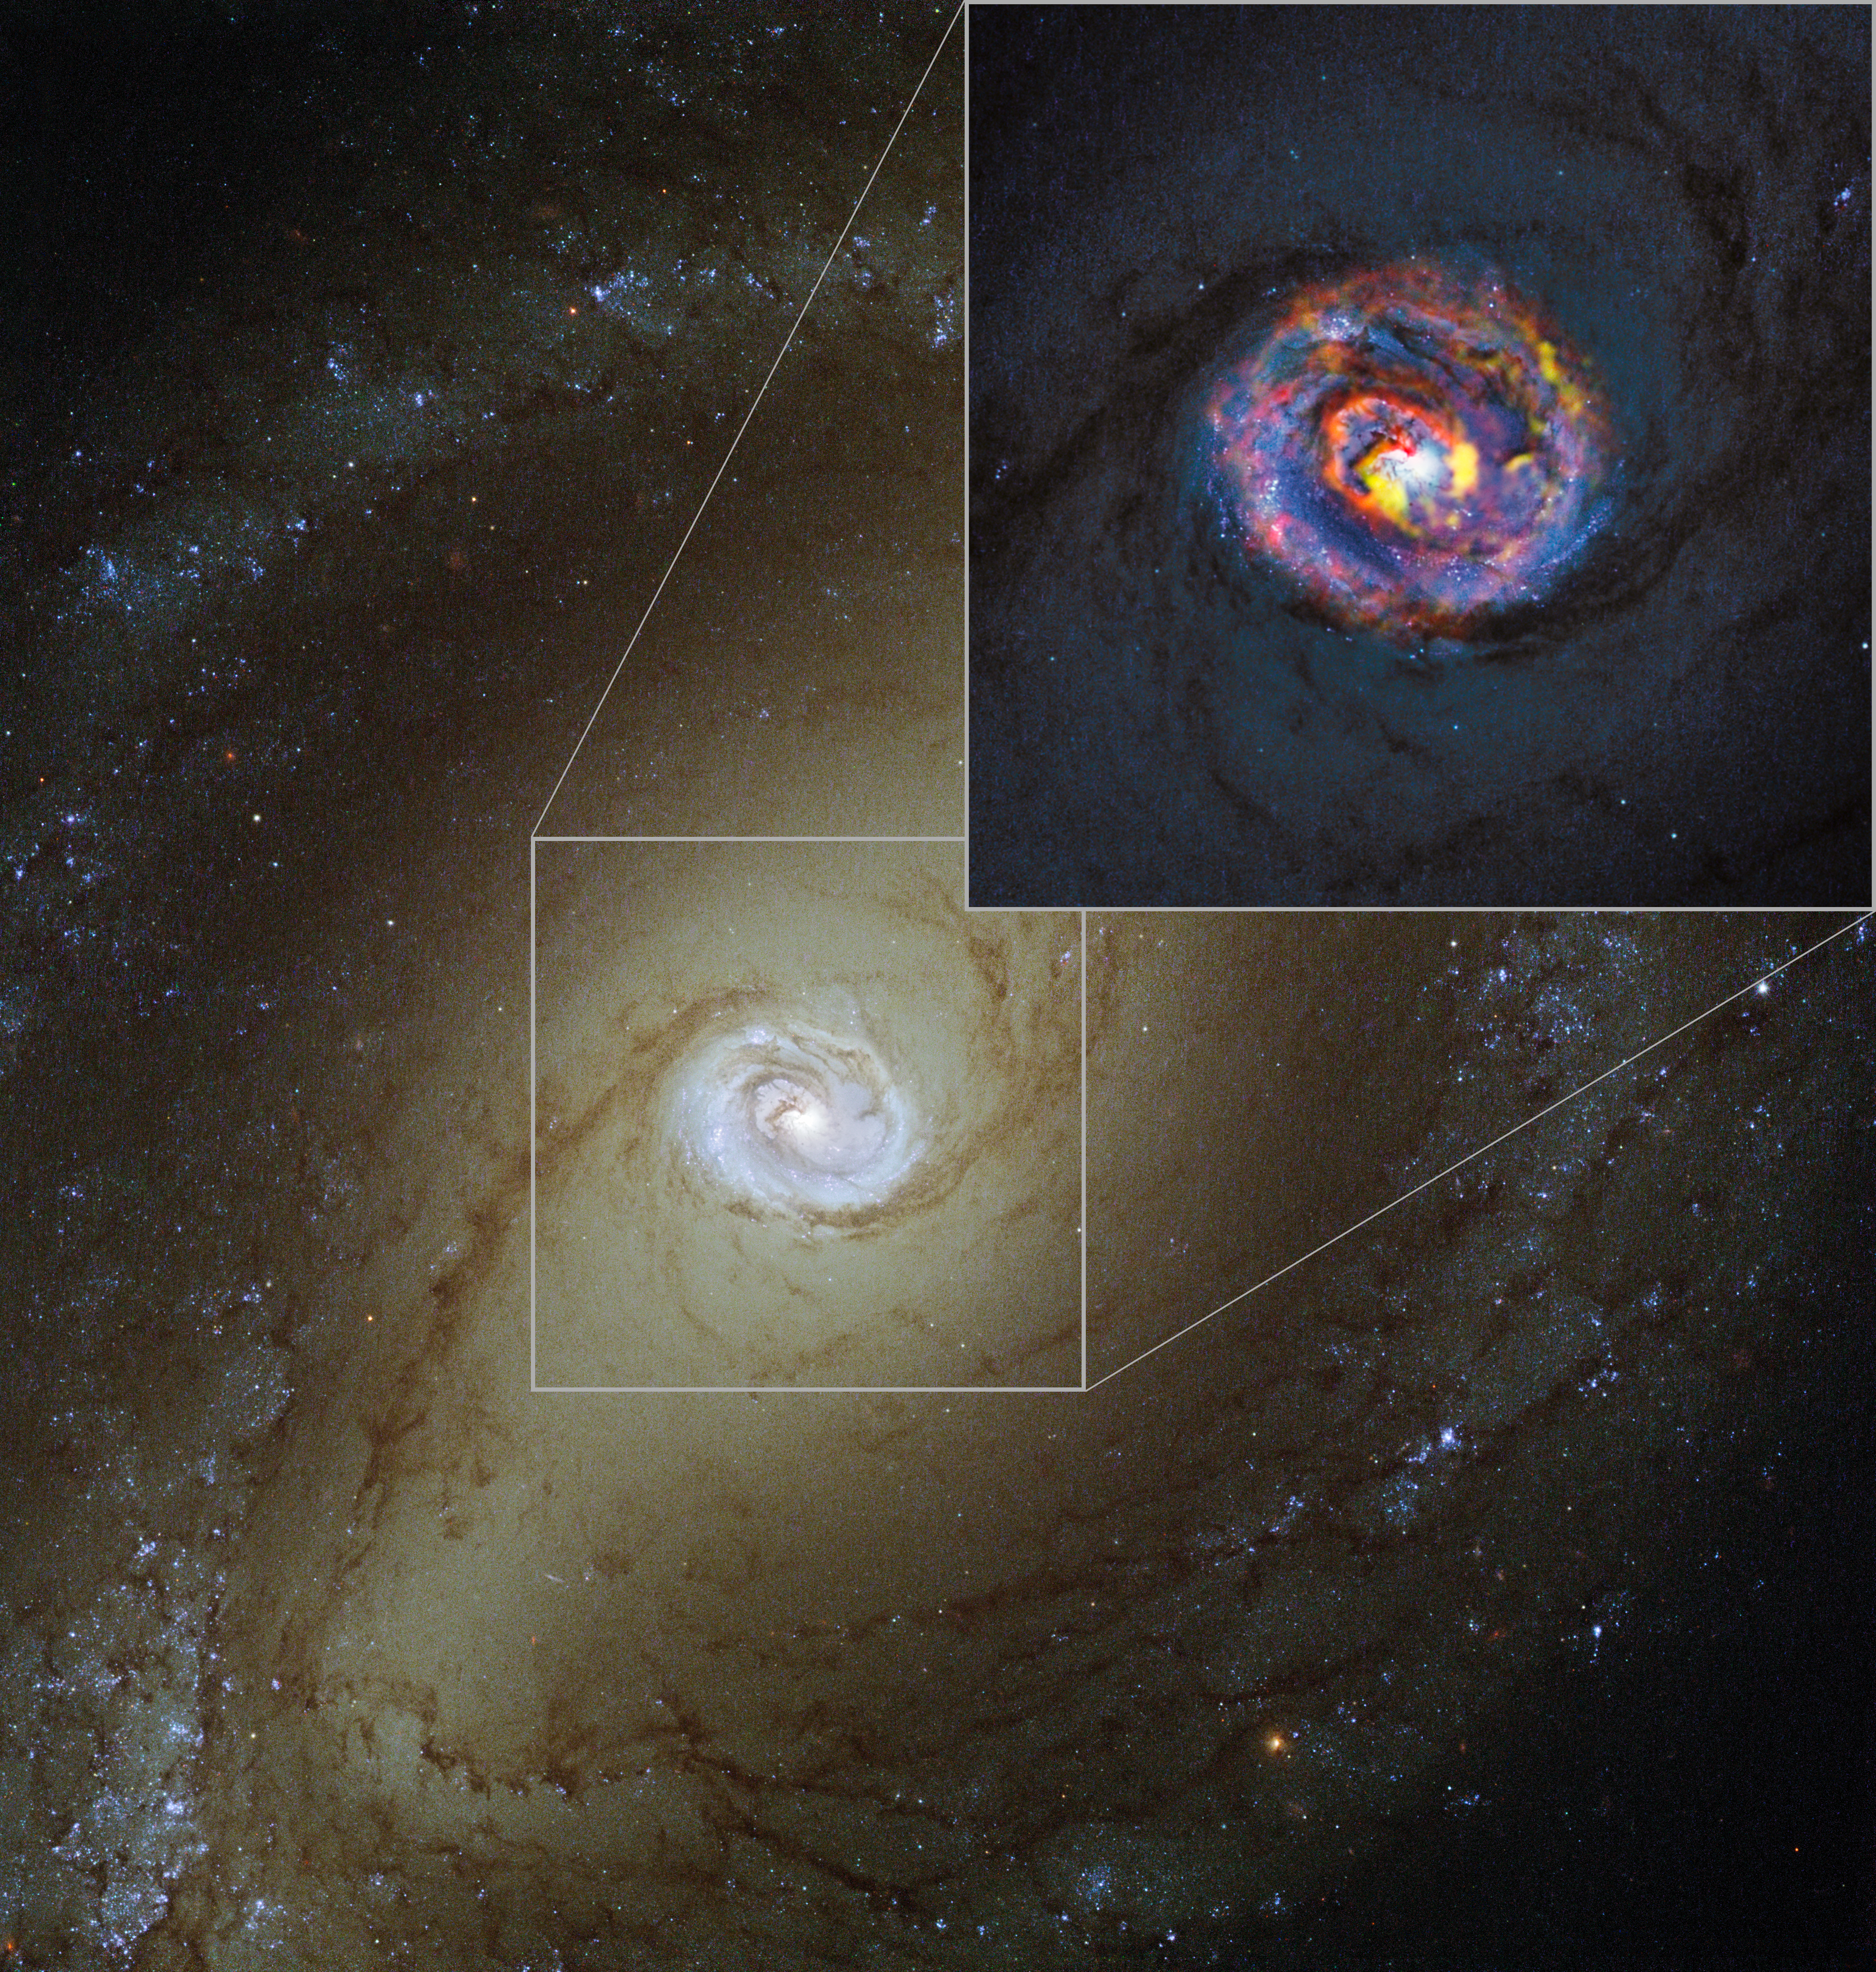

The nearby active galaxy NGC 1433 from ALMA and Hubble

The main image, showing the nearby active galaxy NGC 1433, comes from the NASA/ESA Hubble Space Telescope. The coloured structures near the centre shown in the insert are from recent ALMA observations that have revealed a spiral shape, as well as an unexpected outflow, for the first time.

Credit: ALMA (ESO/NAOJ/NRAO)/NASA/ESA/F. Combes